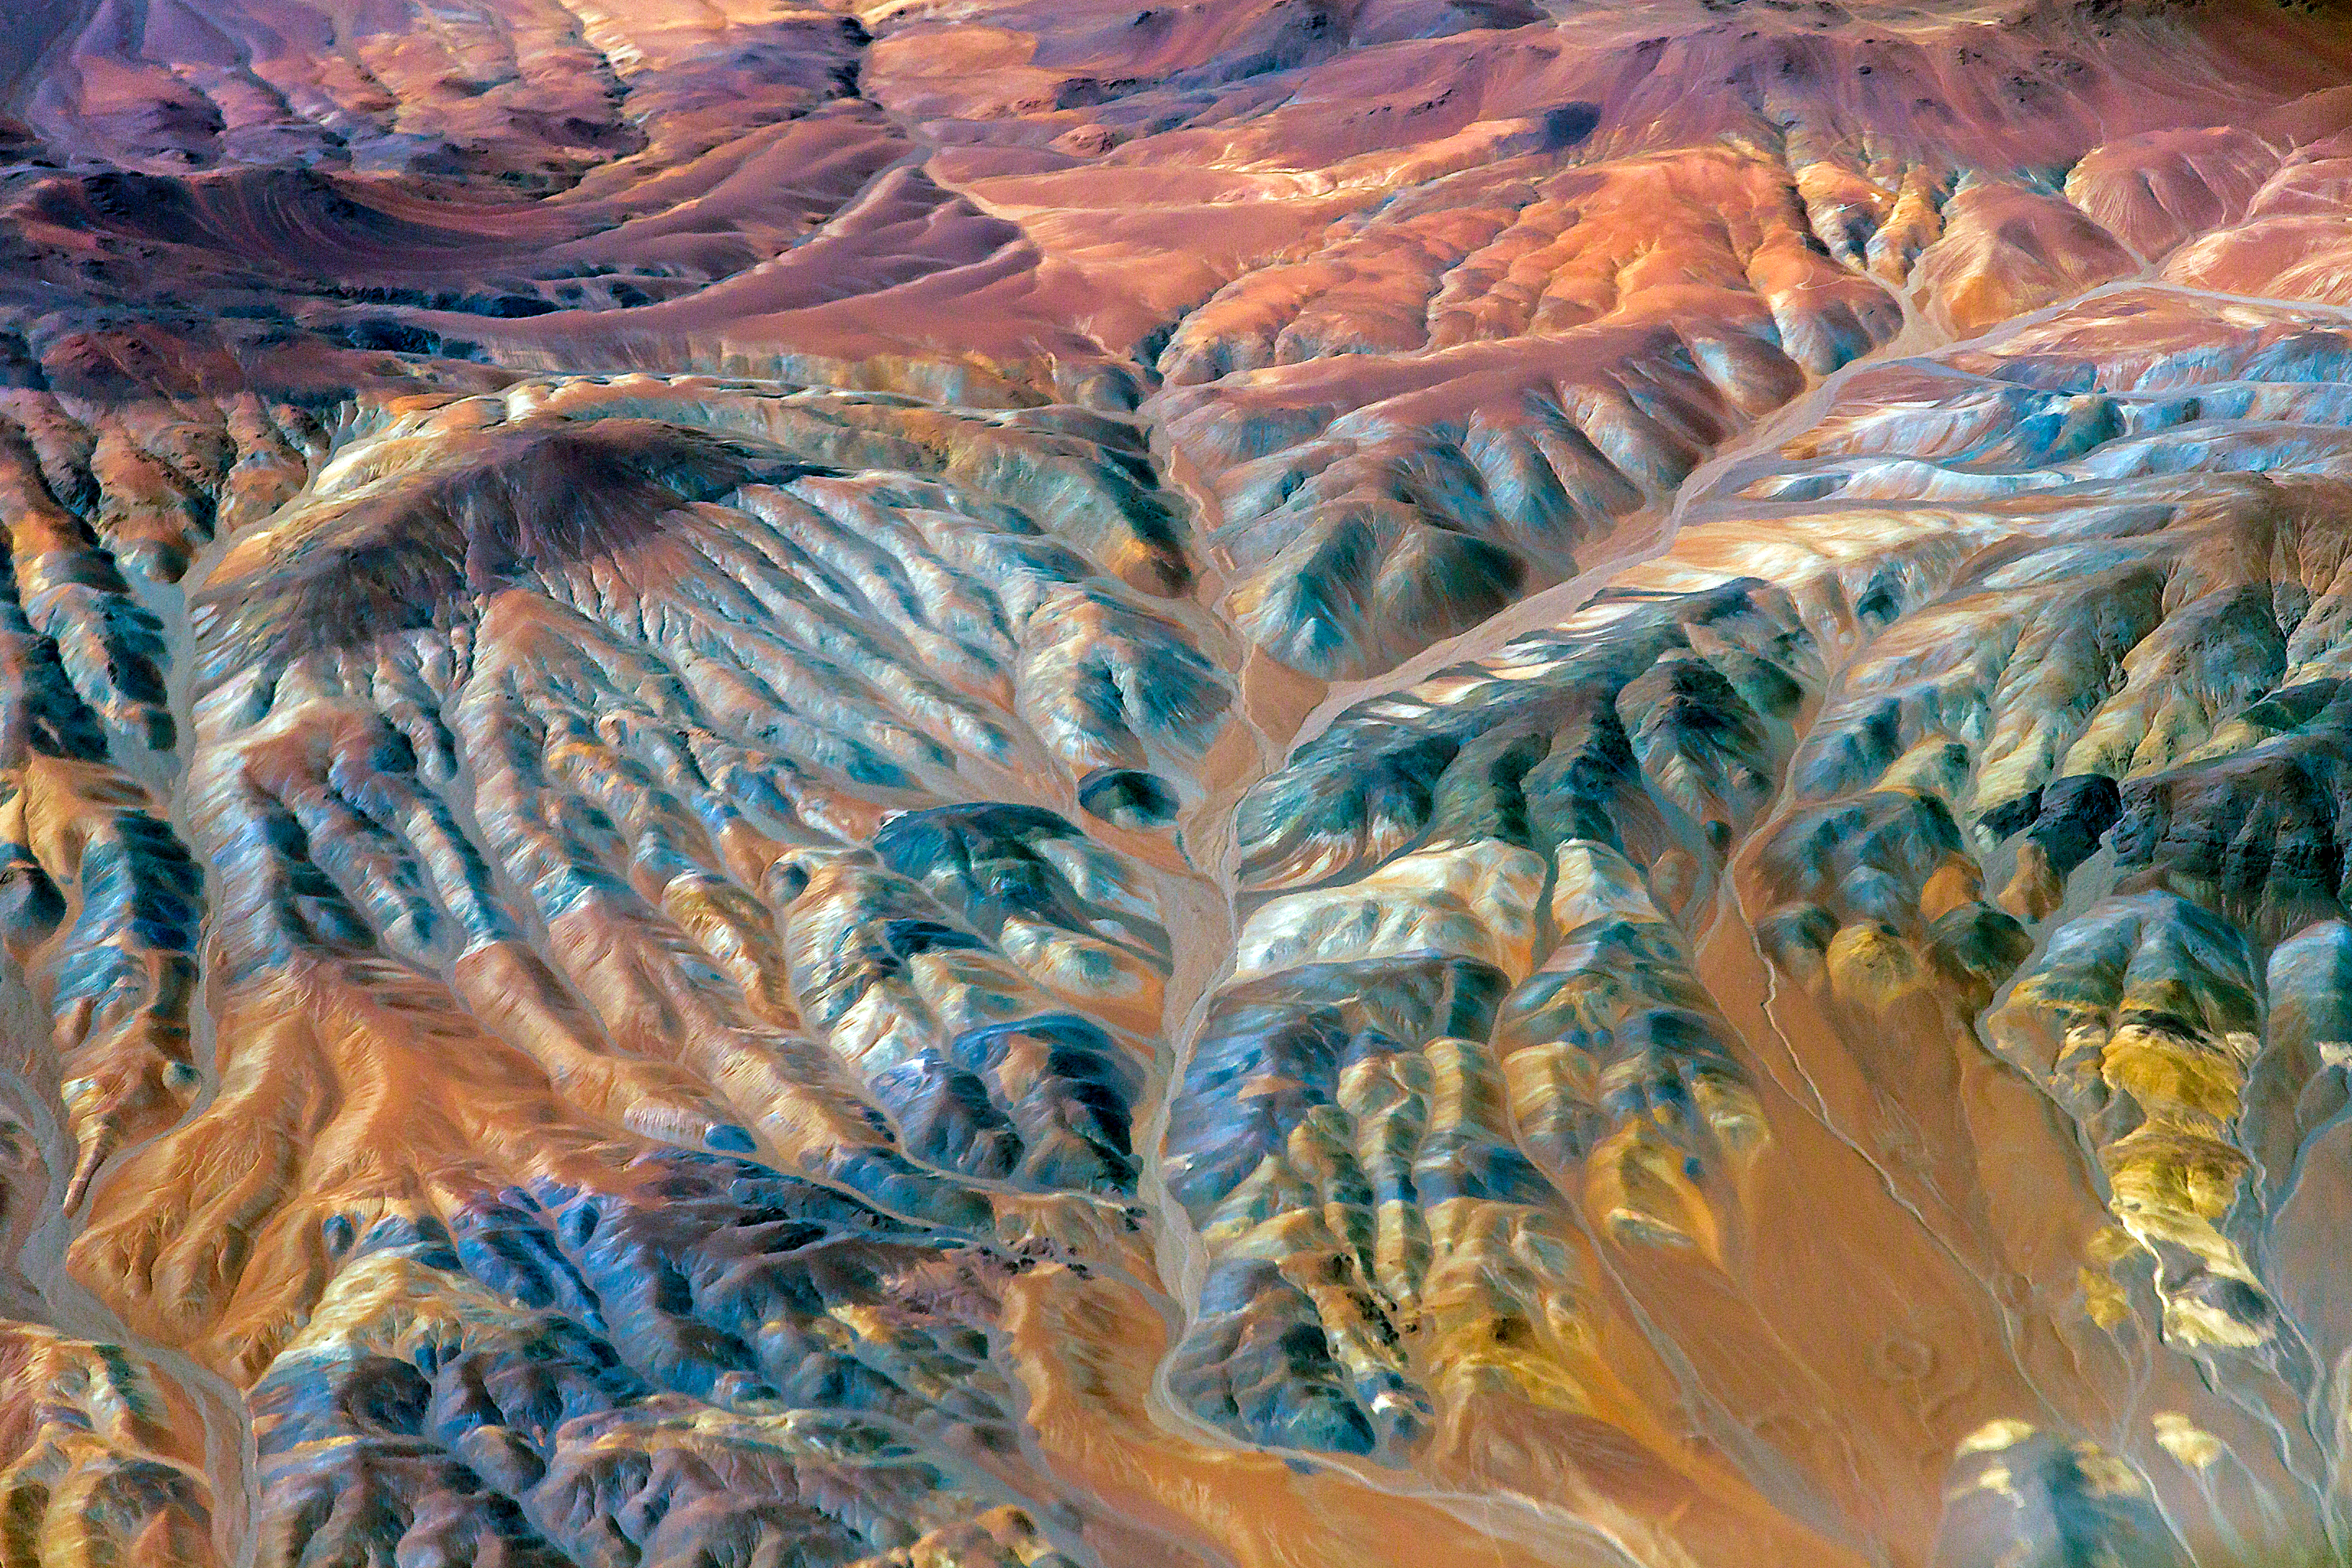

Chilean landscape in a new light

Chilean landscape with saturated colours.

Credit: ESO/A.Duro